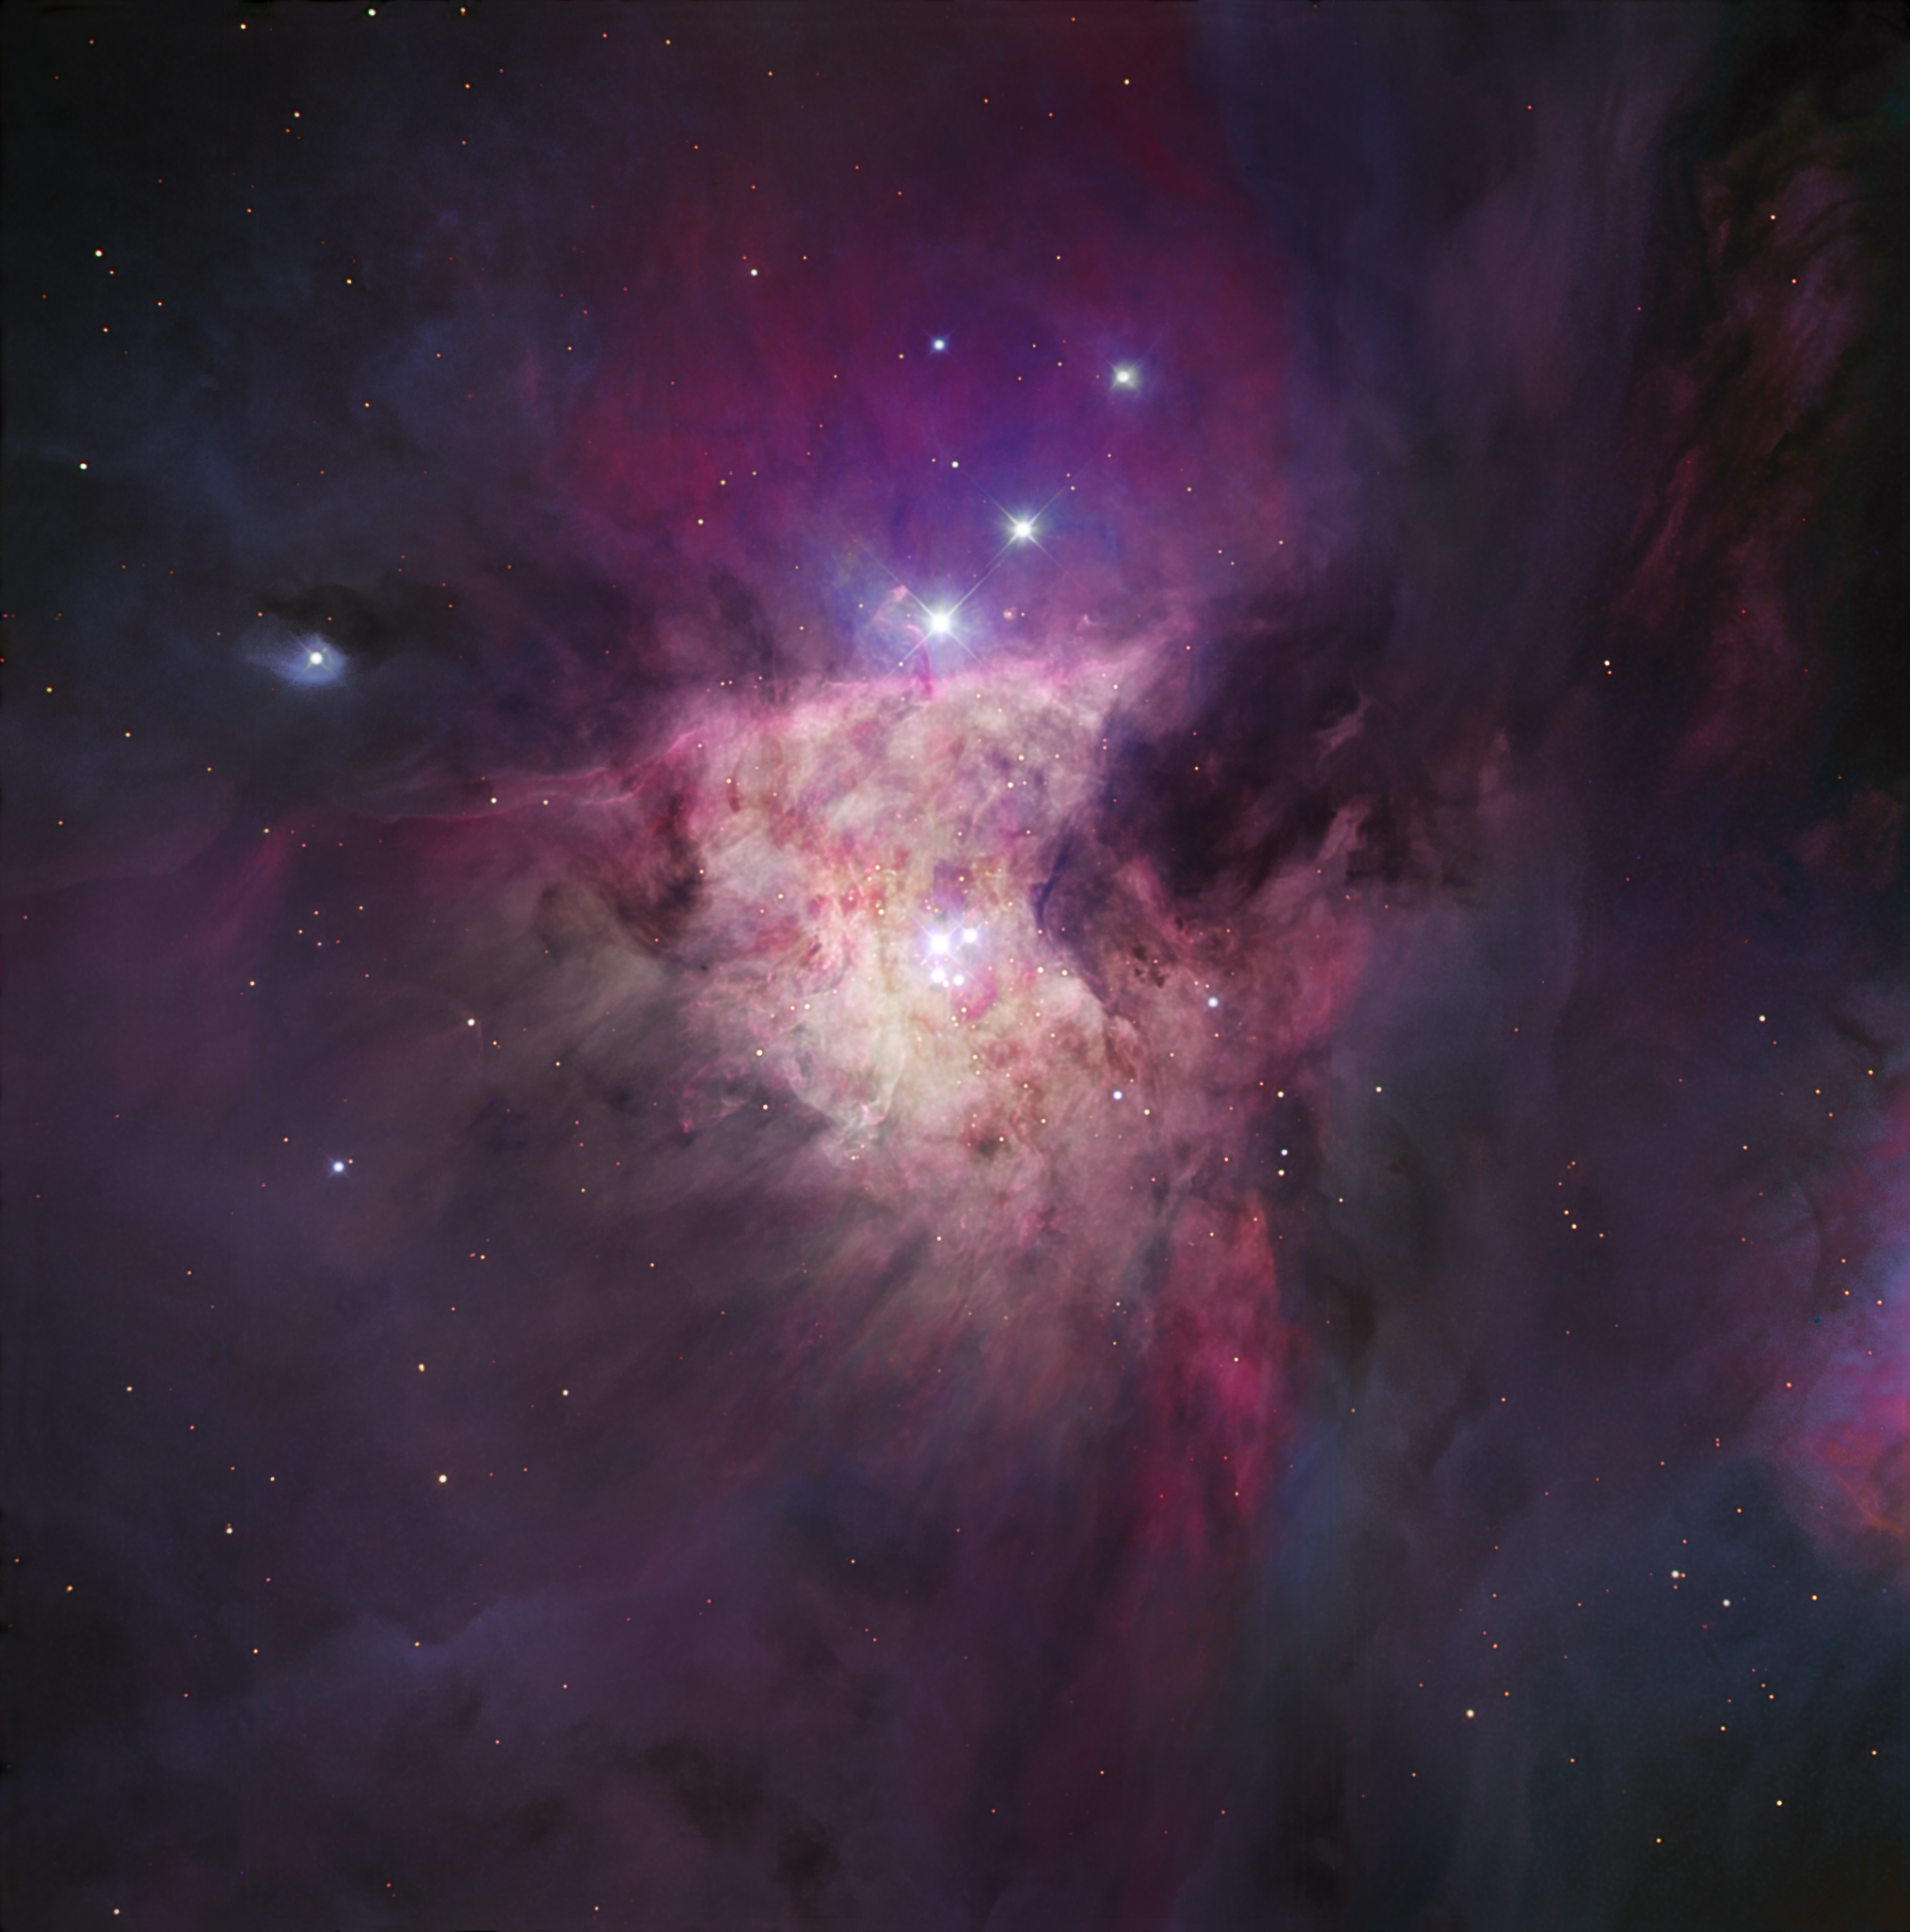

The Trapezium cluster

The Orion Nebula is arguably the finest of all nebulae within the Milky Way visible from the Northern Hemisphere. With a gaseous repository of 10,000 suns, and illuminated by a cluster of hot young stars, the clouds of Messier 42 — as it is also known — glow with fantastic colours and shapes, giving us a bird’s eye view of one of the greatest star forming nurseries in our part of the Milky Way. Messier 42 is a complex of glowing gas, mostly hydrogen but also helium, carbon, nitrogen, and oxygen in decreasing amounts, located 1,500 light-years away. At its very heart, we find the Trapezium, a group of four very hot stars that illuminate the nebula. They are the brightest of an extended cluster of several thousand young stars many of which lie unseen within the opaque gas and dust. Amazingly, whilst the Orion Nebula is easy to identify with the unaided eye, there is apparently no written record of its existence before the 17th century.

This image is based on data acquired with the 1.5 m Danish telescope at the ESO La Silla Observatory in Chile, through three filters (B: 60 s, V: 30 s, R: 21 s). East is at the upper right corner and North is at the lower right.

Credit: ESO/IDA/Danish 1.5 m/R.Gendler, J.-E. Ovaldsen, and A. Hornstrup